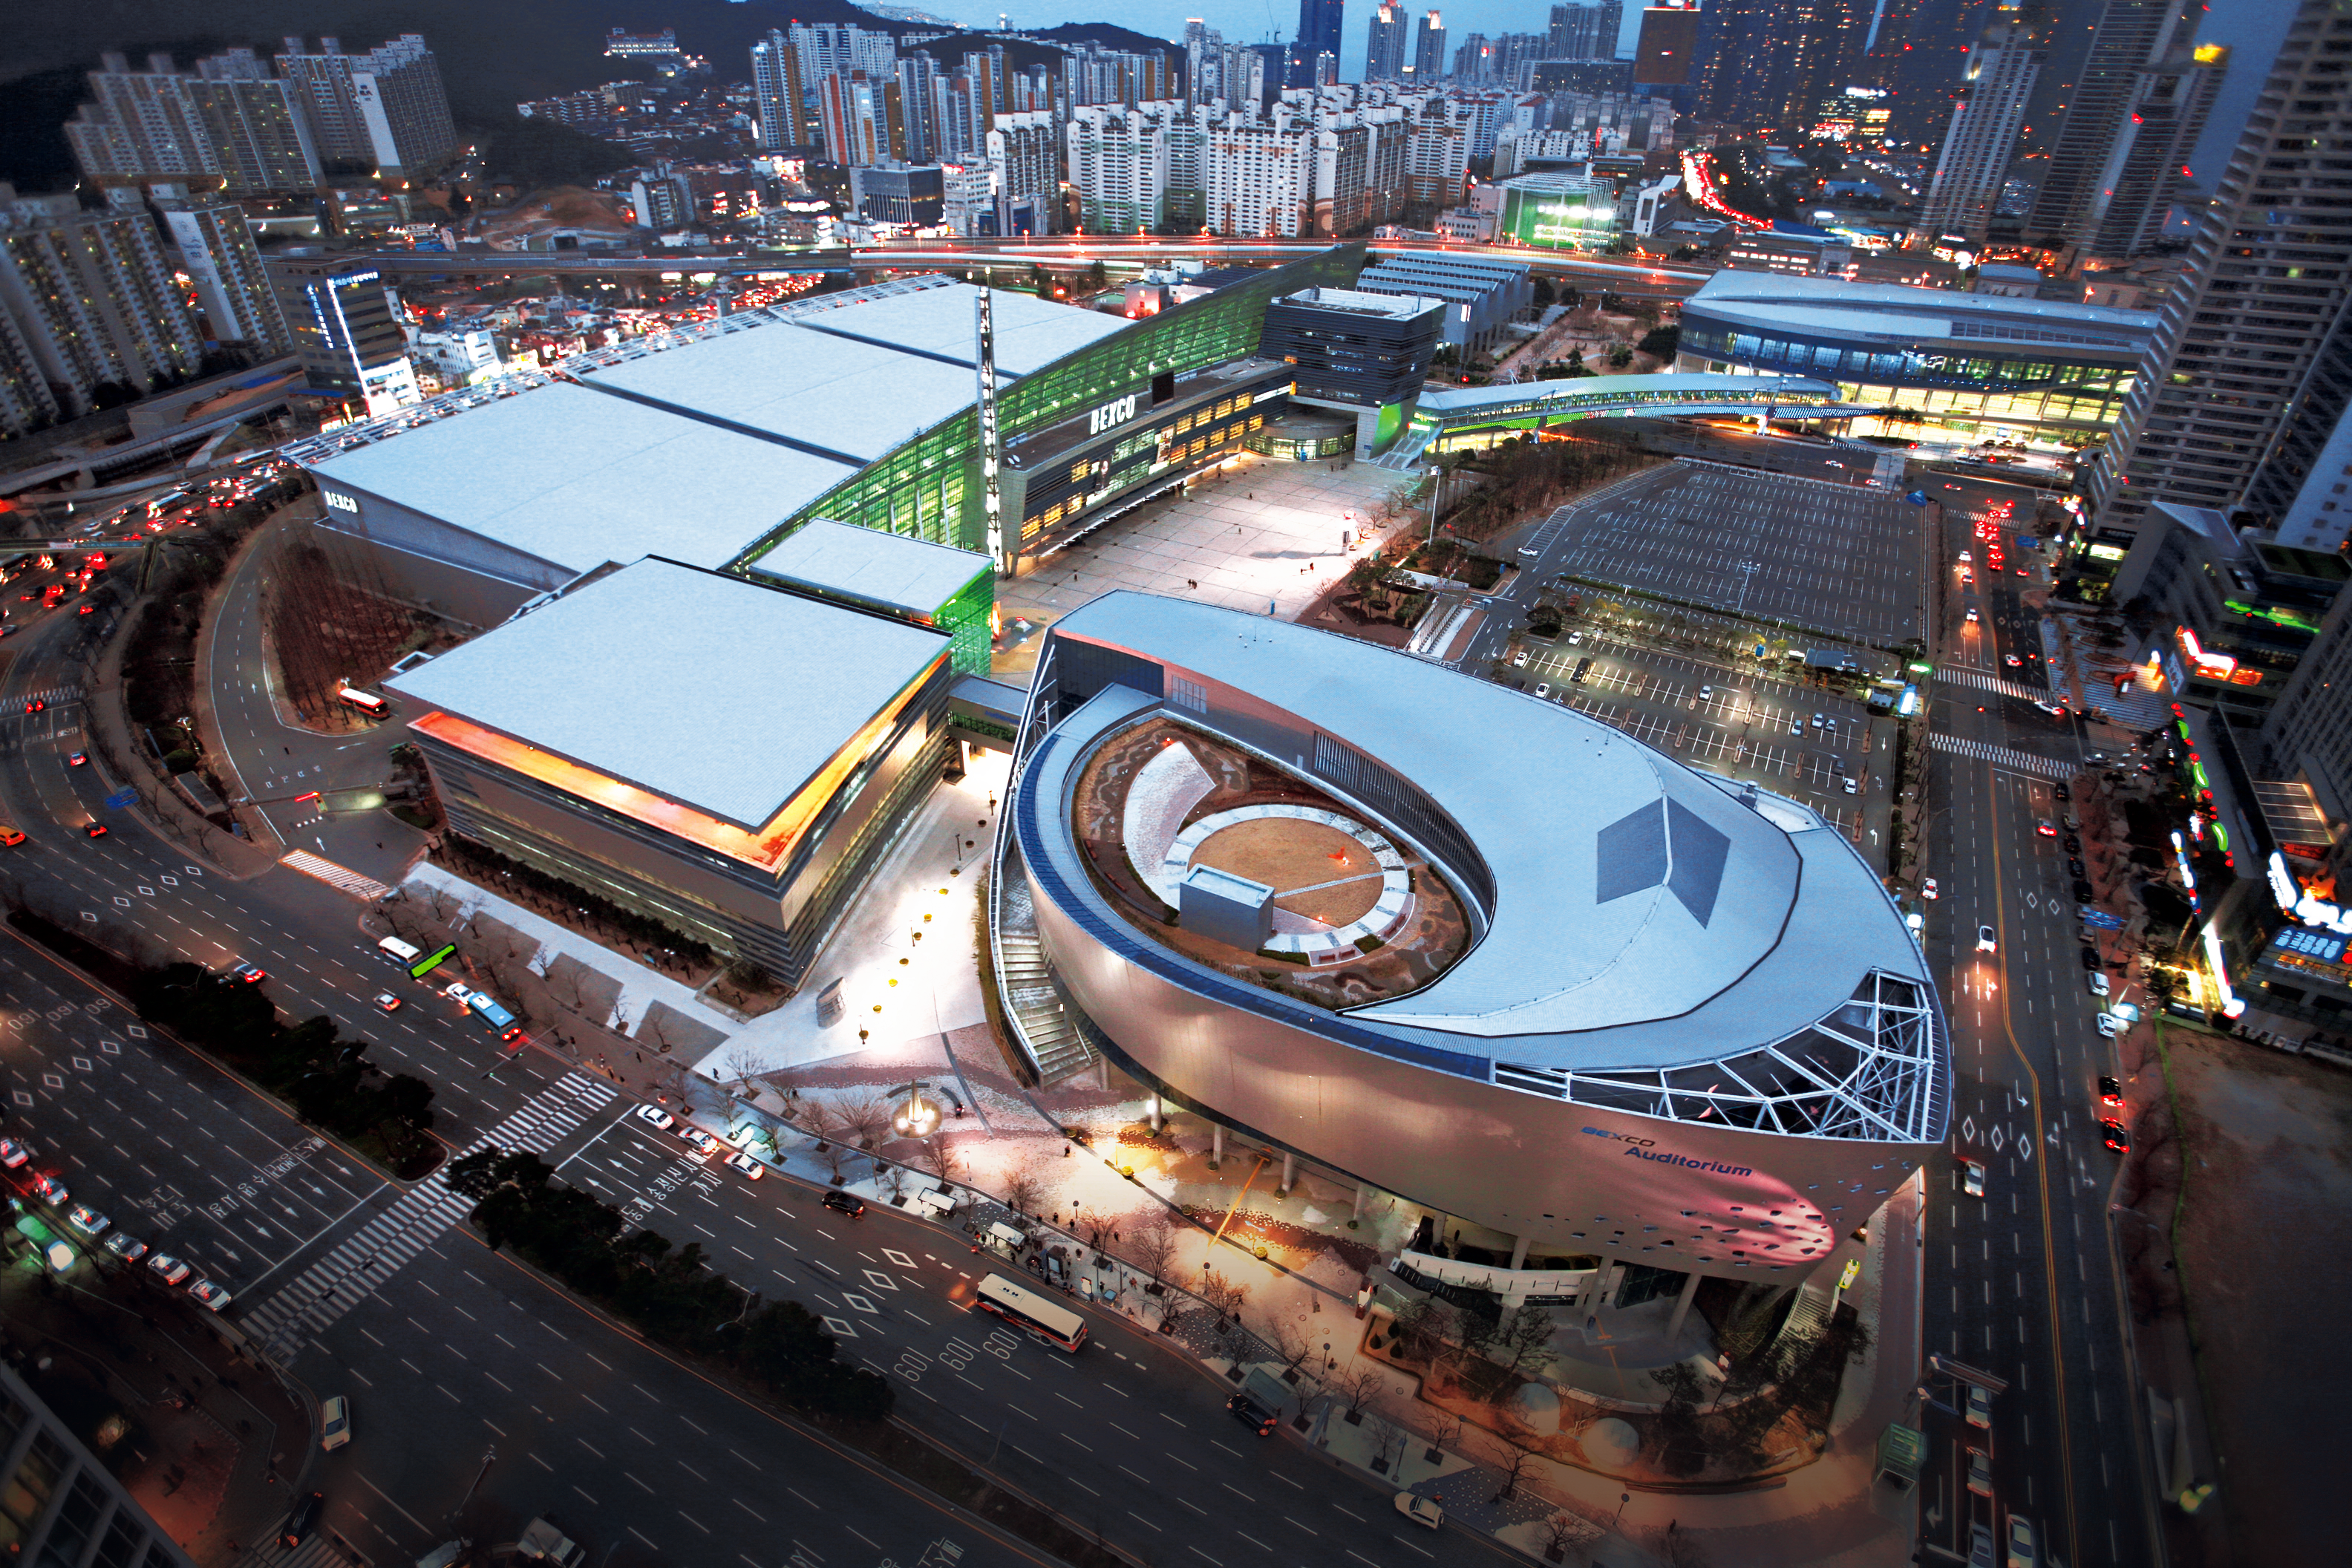

BEXCO in Busan, South Korea

The XXXI General Assembly will take place in the Busan Exhibition and Convention Center (BEXCO), hosted by the Korean Astronomical Society (KAS) and the Korea Astronomy and Space Science Institute (KASI).

Credit: BEXCO